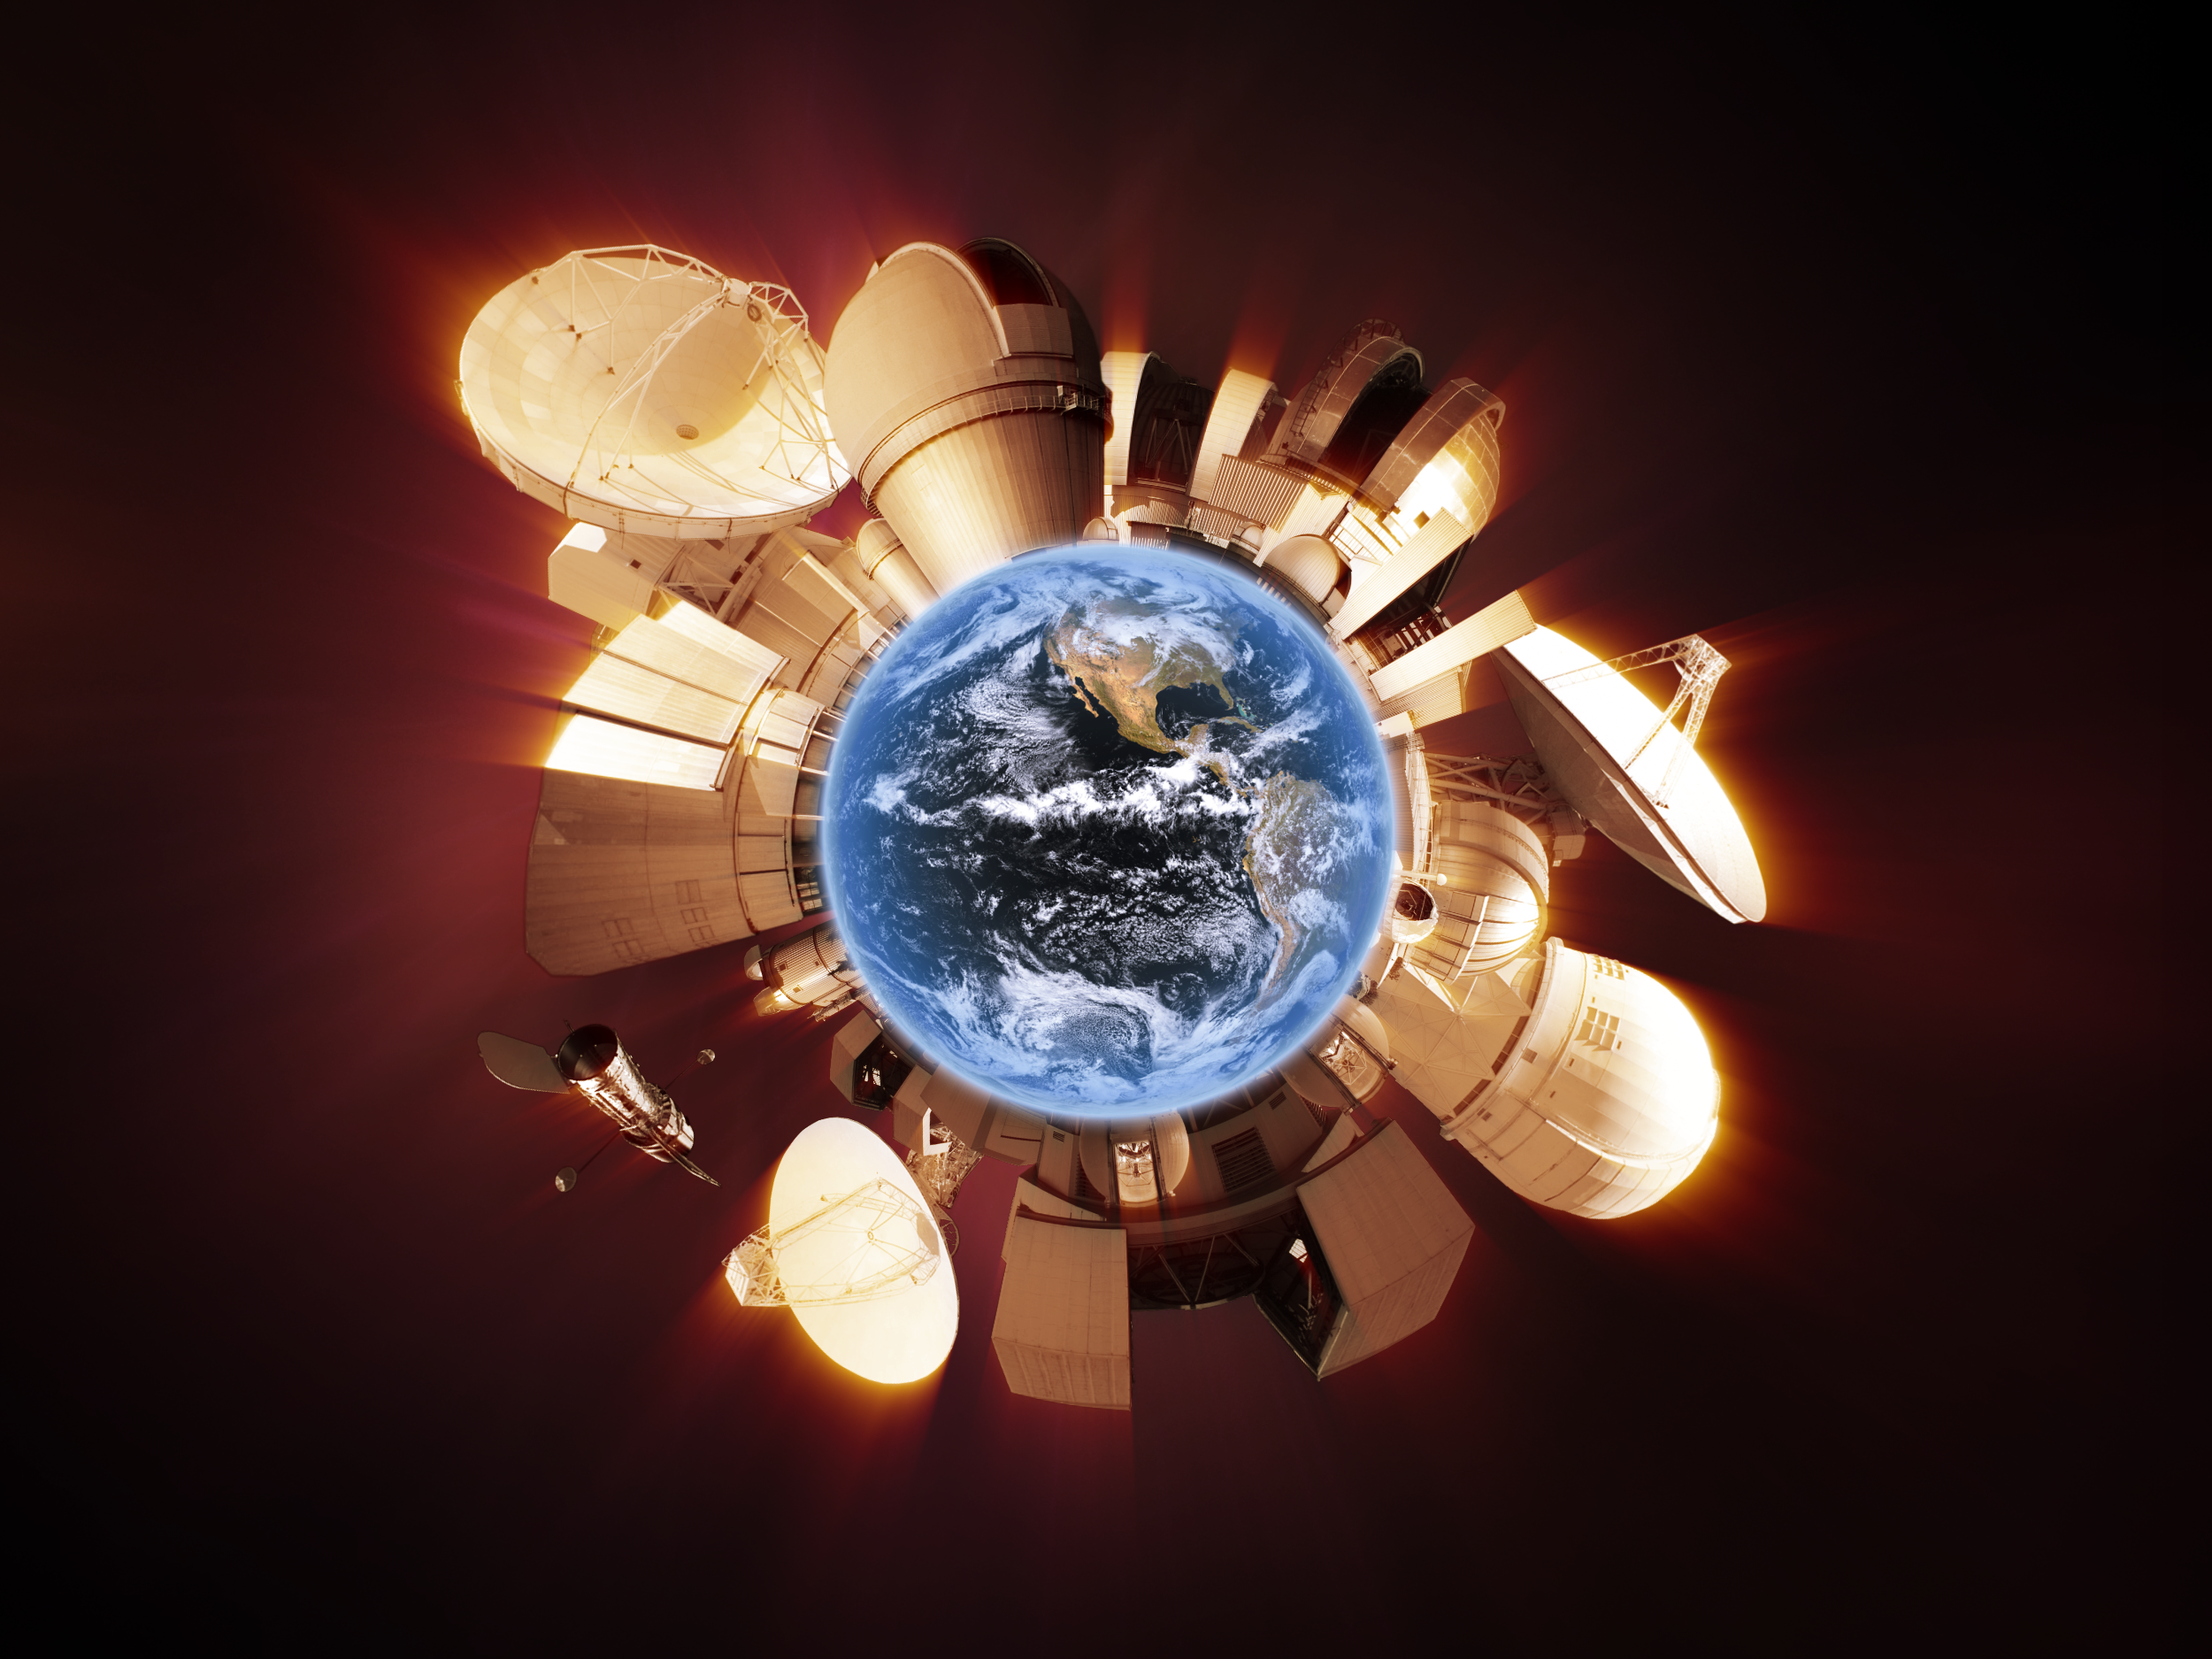

Around the World in 80 Telescopes

This illustration was created for the "Around the World in 80 Telescopes", a unique live 24-hour webcast organised by ESO for the 100 Hours of Astronomy Project. The webcasts were broadcast live on 3 – 4 April 2009. You can find out more and watch the videos on http://www.eso.org/public/events/special-evt/100ha.html

Credit: ESO/IAU/IYA2009